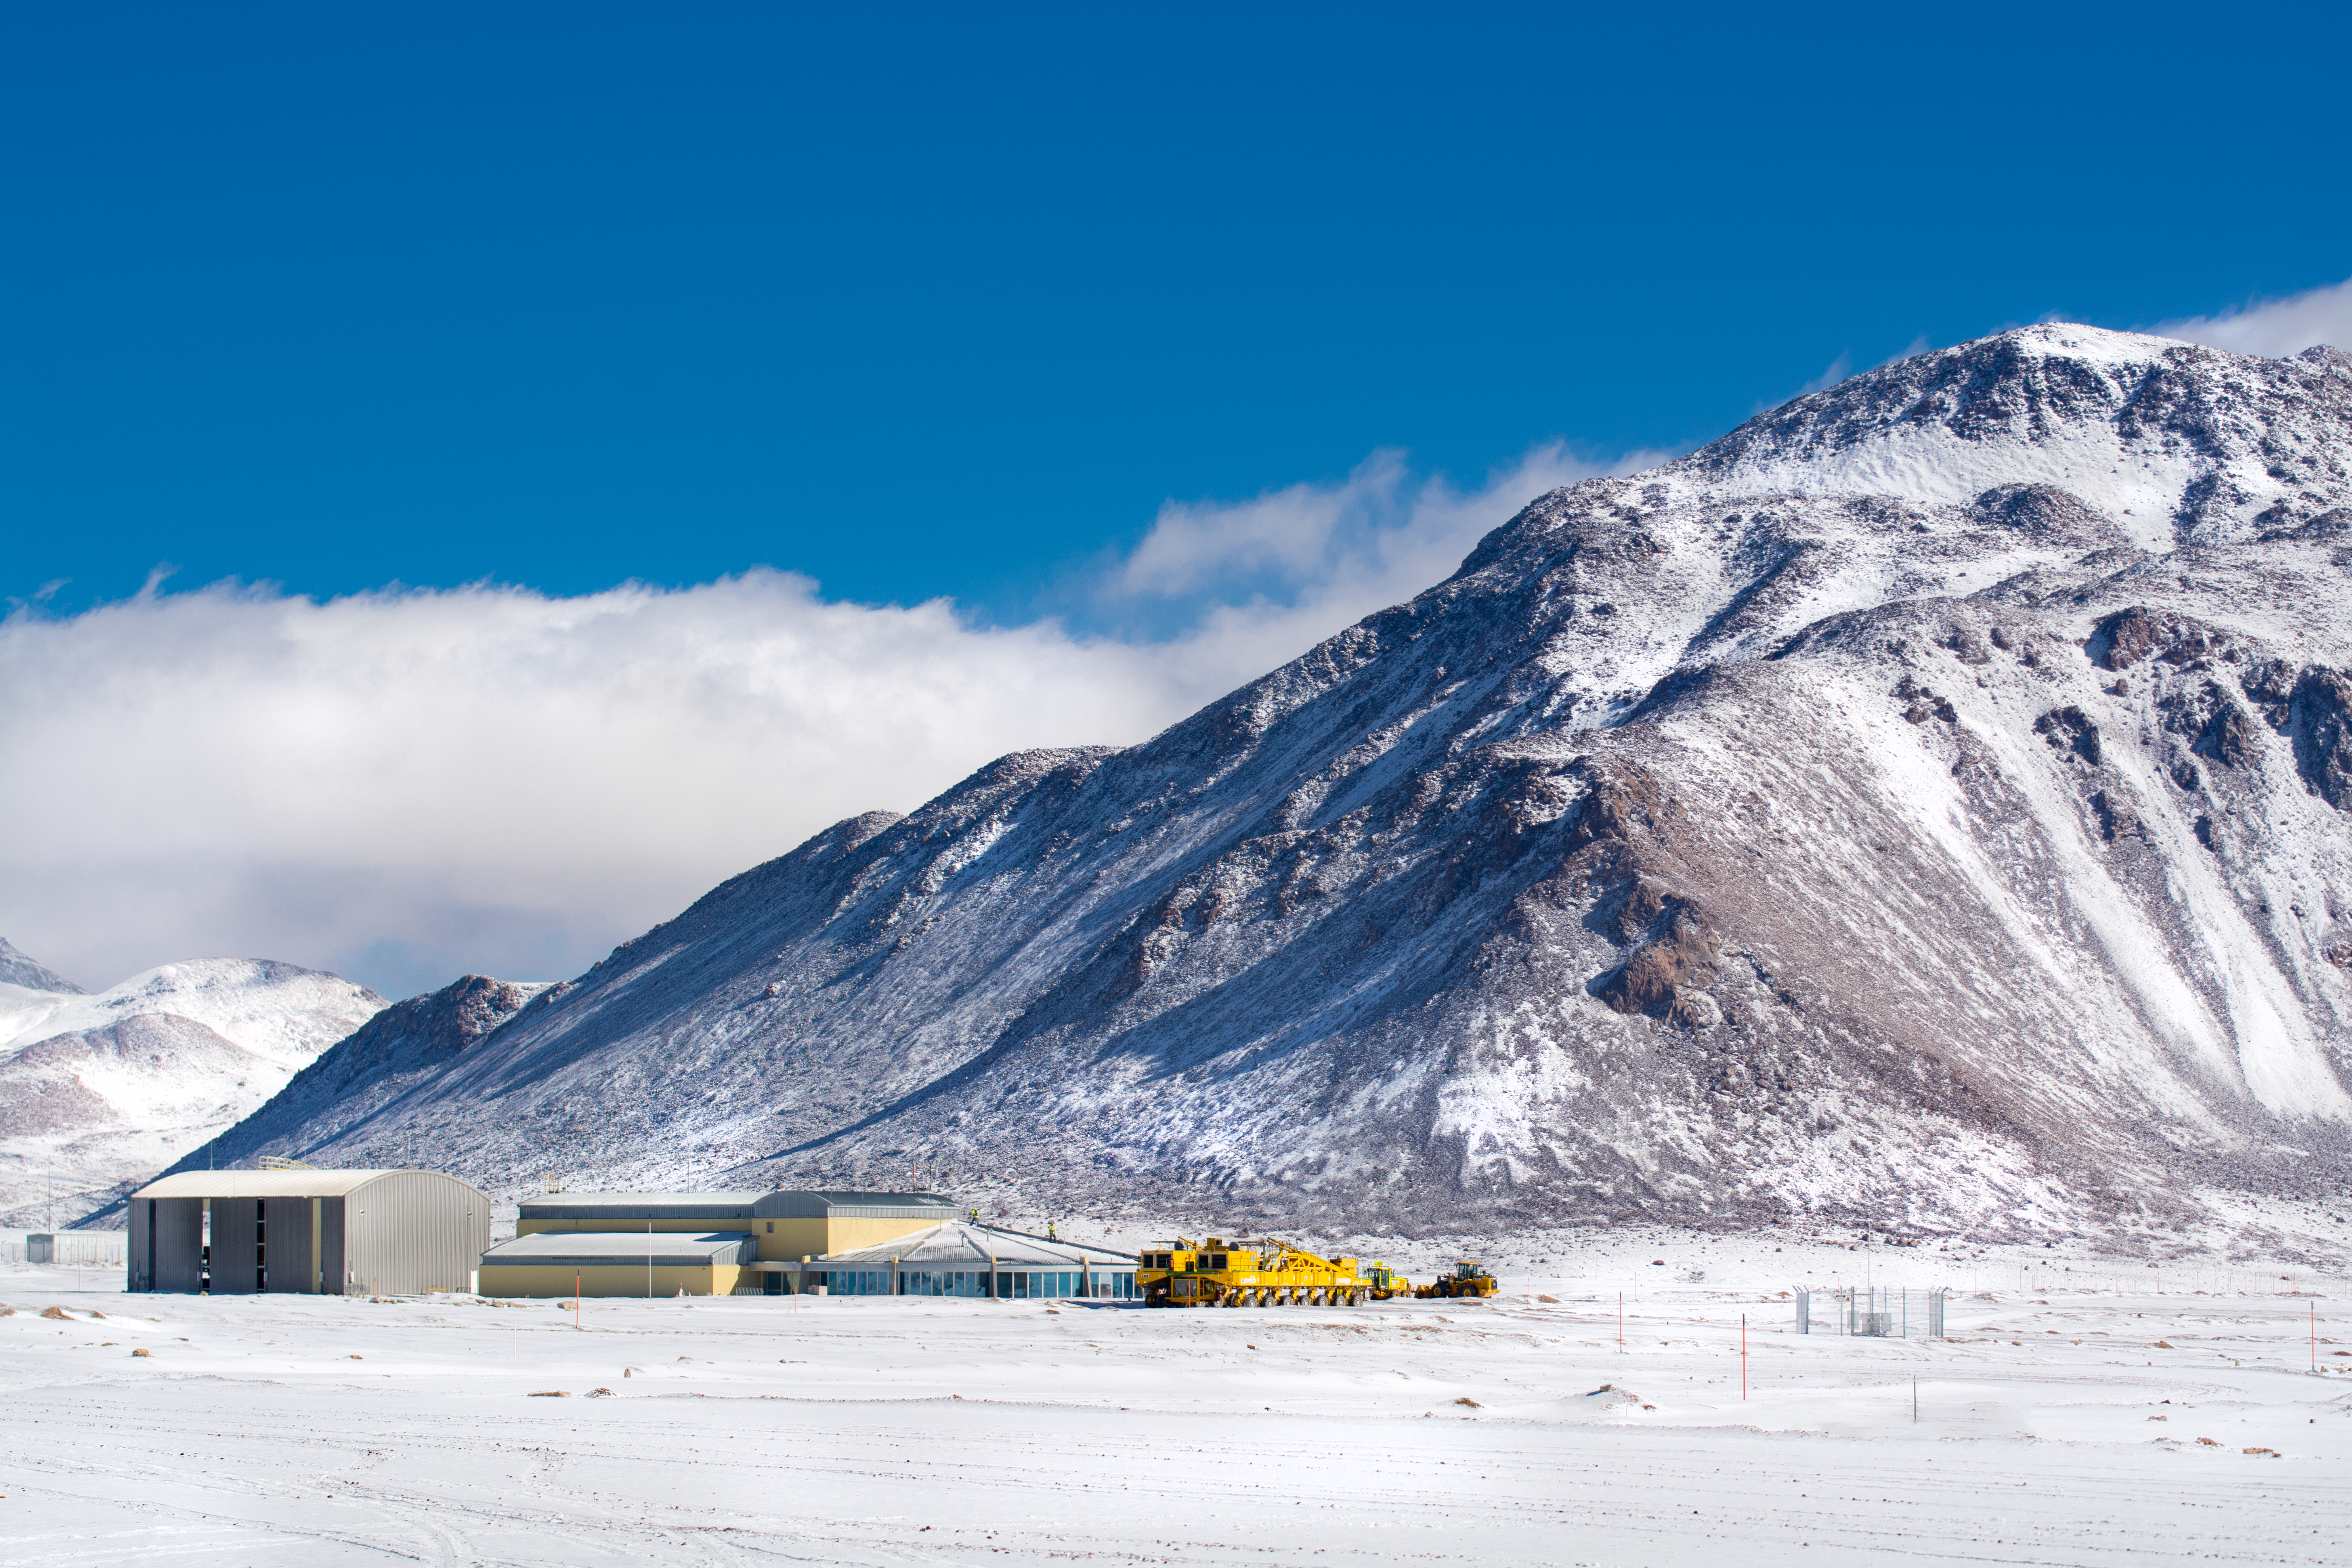

A supercomputer's home in the Chajnantor Plateau

This photo shows the buildings of the ALMA Array Operations Site in the Chilean Atacama Desert surrounded by snow. Wait a minute — there’s snow in the desert?

The Atacama Desert is one of the driest places in the world — more specifically, the driest place on Earth outside the polar regions in terms of average rainfall. The very low levels of water vapour in the atmosphere and the almost constantly clear skies make it an ideal location for astronomical observations. However, as this photo from August 2023 — wintertime in Chile — shows, snow can occasionally visit the desert.

The Atacama Large Millimeter/sub-millimeter Array (ALMA), in which ESO is a partner, is one of the largest astronomical projects in the world. The telescope’s 66 radio antennas are located at the Array Operations Site (AOS) on Llano de Chajnantor, an impressive 5000 metres above sea level and about 40 km east of San Pedro de Atacama. The large yellow truck in this picture is one of the two transporters used to periodically rearrange the antennas into different configurations.

The telescope’s signals are processed in a supercomputer in the nearby AOS Technical Building, pictured above — one of the highest-altitude buildings in the world! The digitised signals are then transmitted to the data storage facilities housed at the Operations Support Facility (OSF) site, at a more benign altitude of 2900 metres.

Credit: S. Otarola/ESO